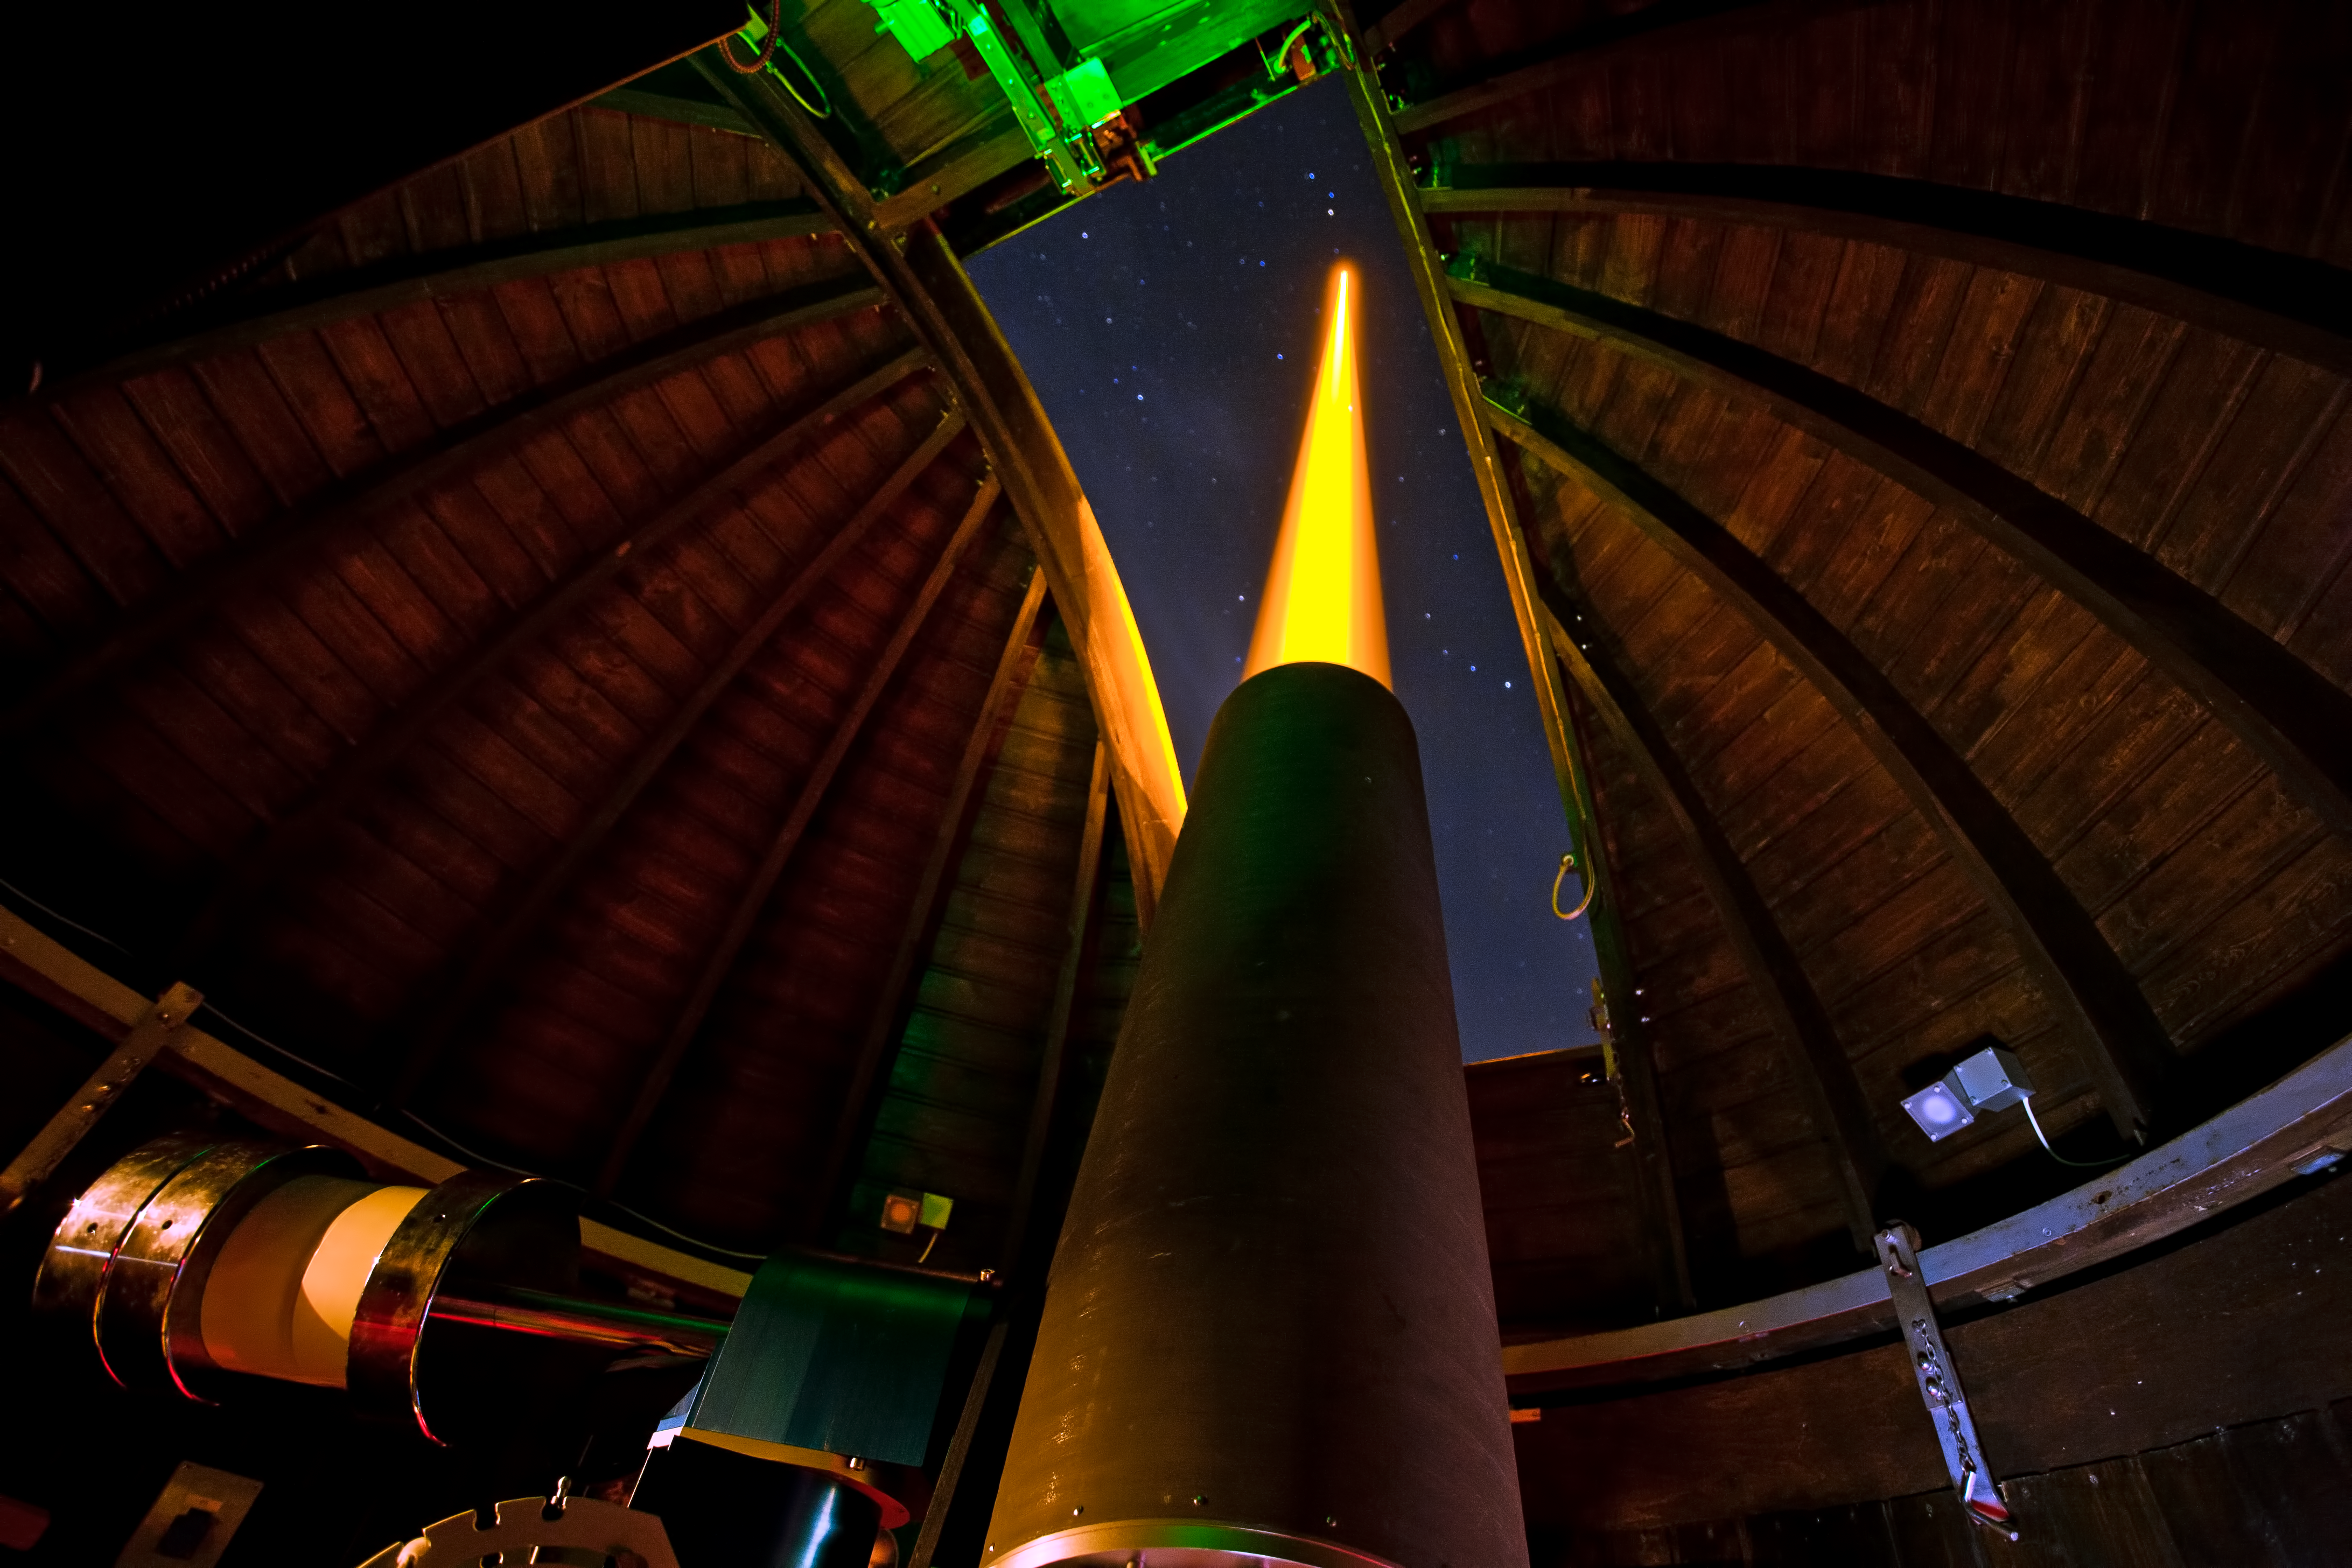

Laser Guide Star testing

ESO's new laser guide star being tested at the Allgau Observatory in Bavaria in the summer of 2011.

Credit: ESO